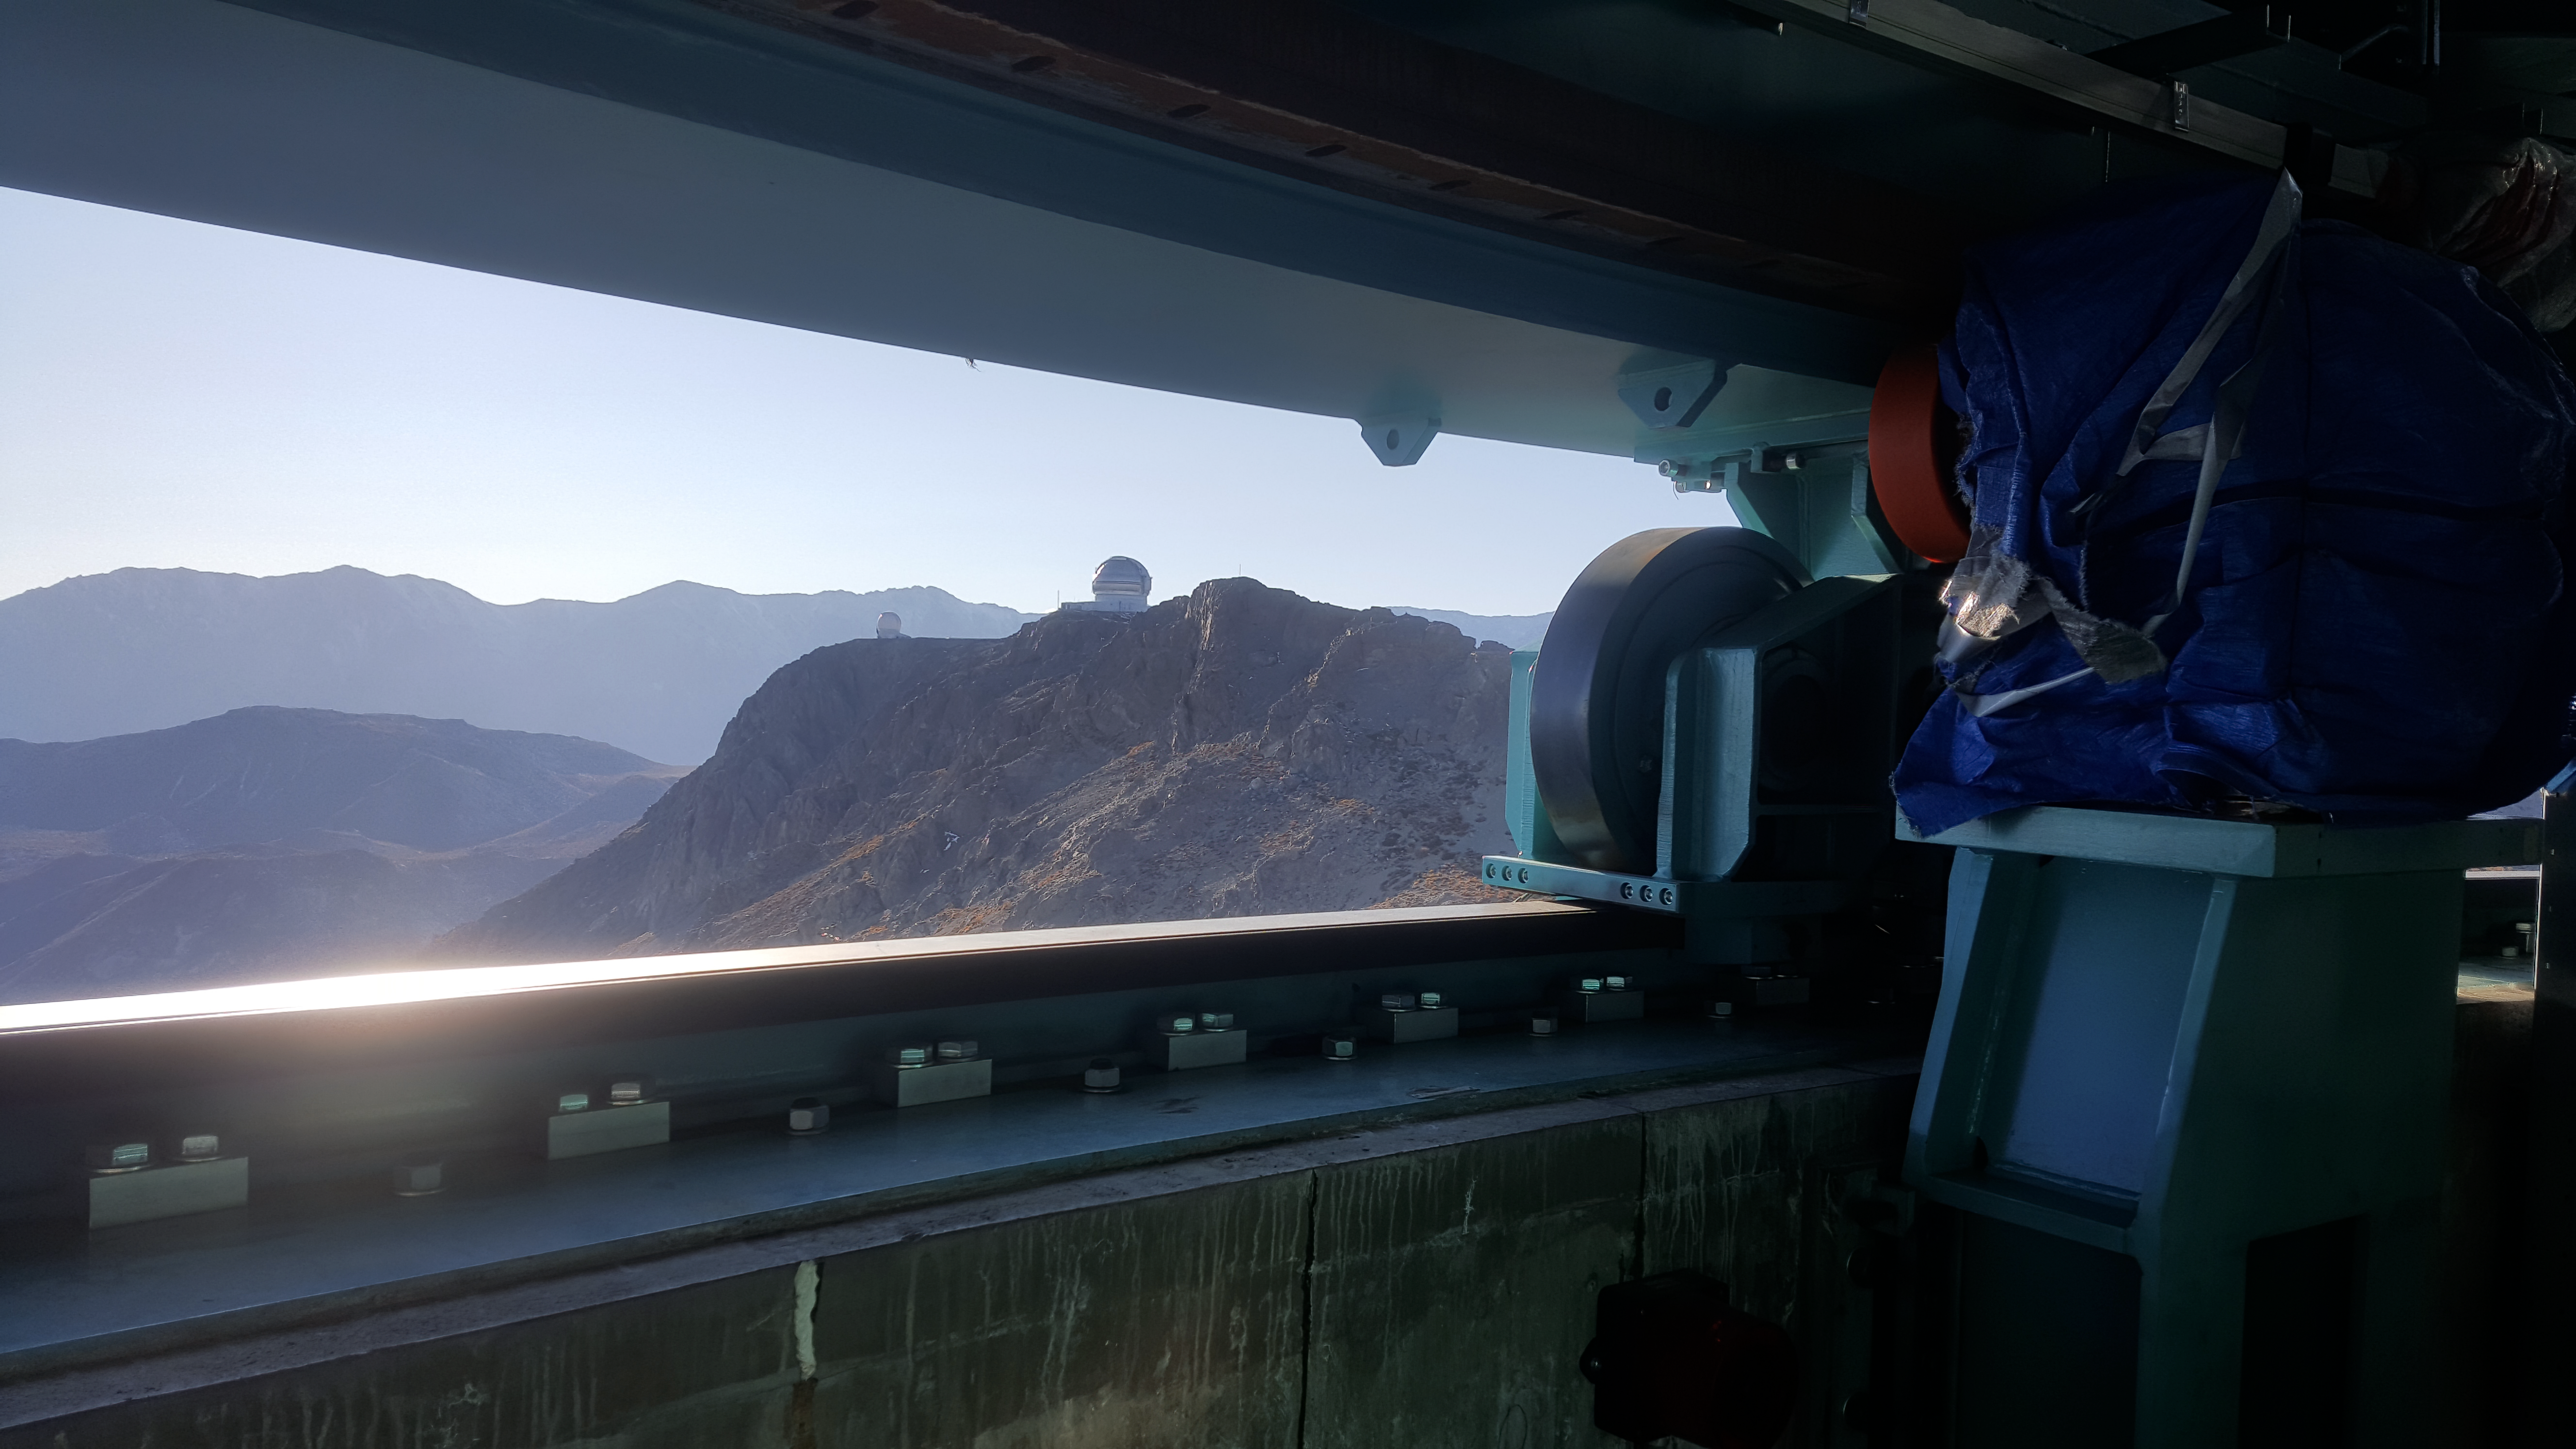

Vera C. Rubin Observatory 9 June 2020

An inspection of the summit 9 June 2020.

Credit: Rubin Observatory/NSF/AURA